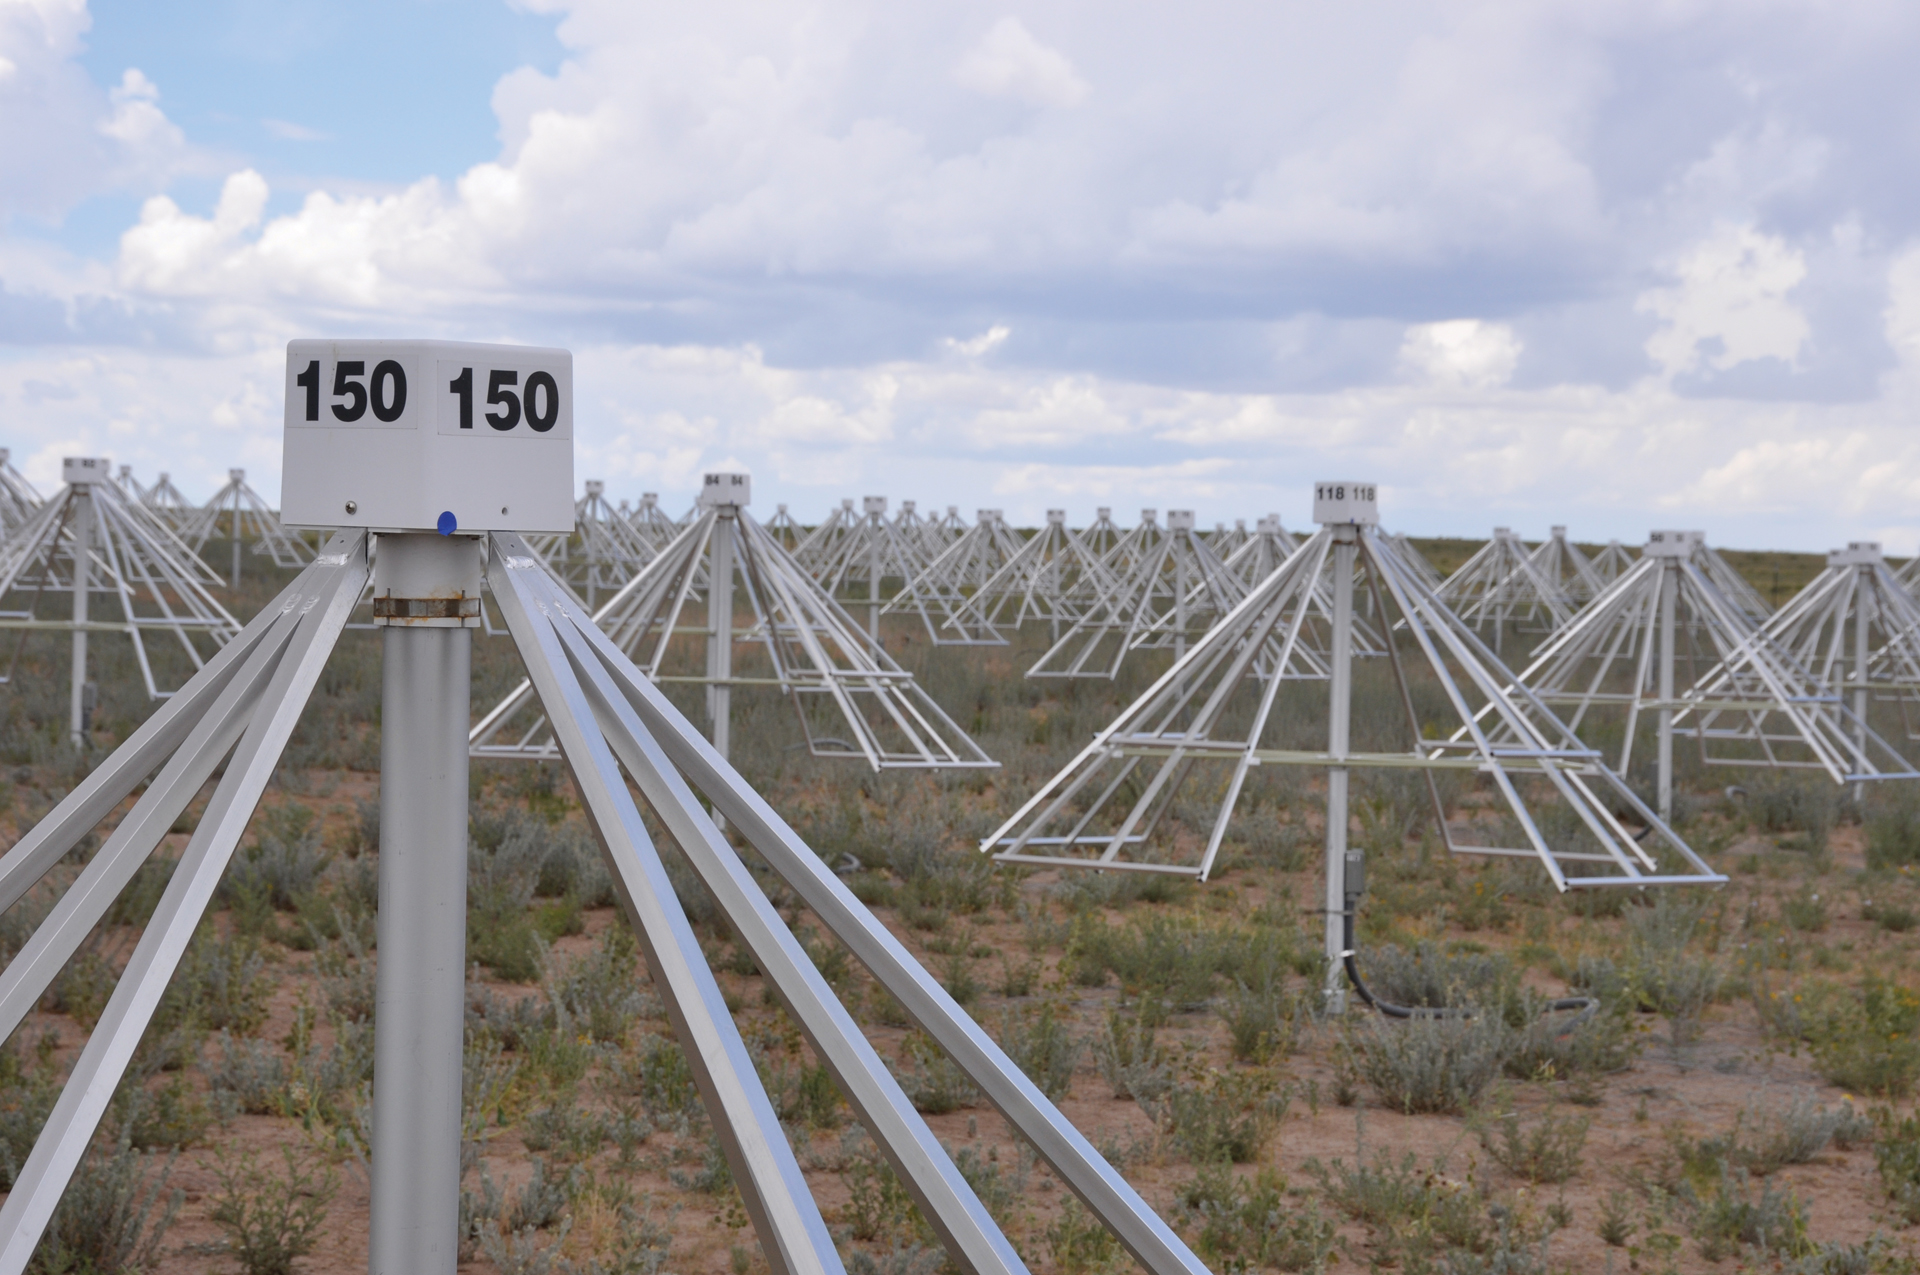

Amidst the Antennas of the LWA

These are the four-sided dipole antennas of the Long Wavelength Array on the site of the Very Large Array in central New Mexico. Like the VLA, the LWDA combines the views of its individual antennas into impressive radio images of the sky. Unlike the VLA, however, the LWA antennas cannot dip or turn. To image different parts of the sky, the antennas rely on sophisticated electronics, software, and their four-sided faces. The LWA is tuned to natural radio waves that are below the range of manmade FM radio broadcast channels to observe pulsars, the Sun and its effects on the planets, and the most distant stars and galaxies in the Universe. In addition, the LWA also studies the radio-bouncing layer of our atmosphere, called the ionosphere.

Credit: B. Saxton, NRAO/AUI/NSF